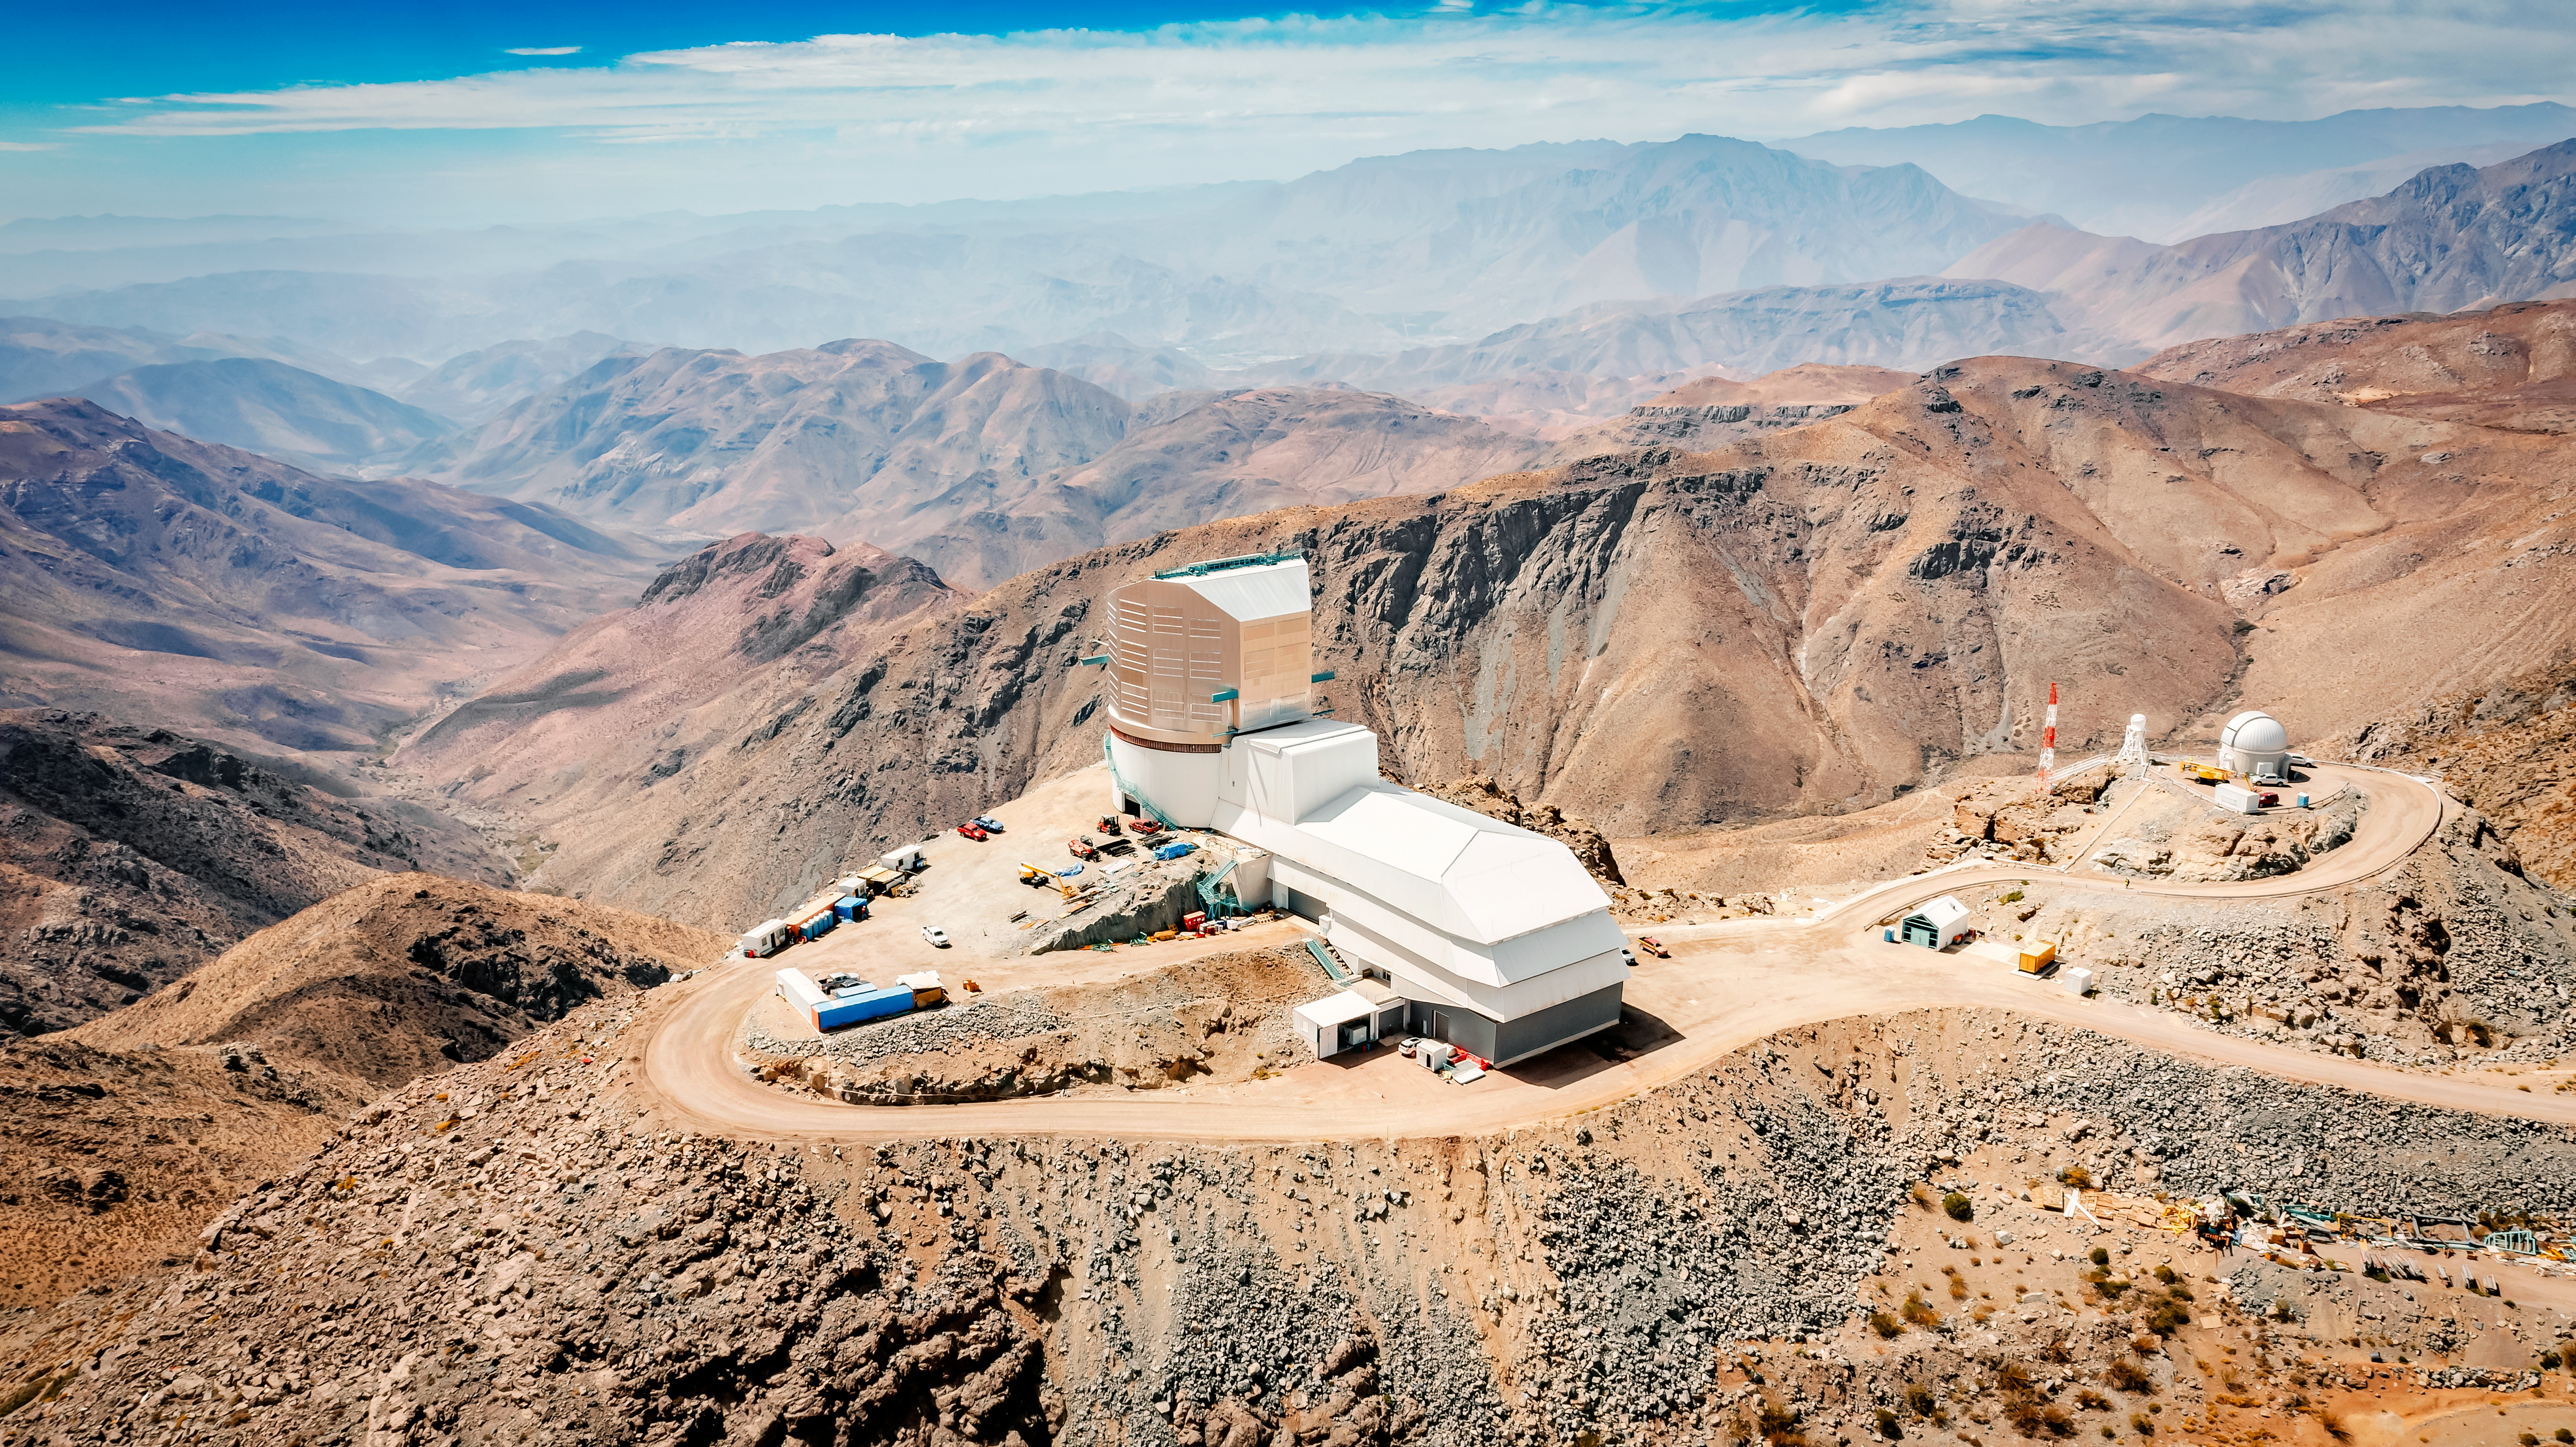

Rubin Observatory

Aerial view of the Vera C. Rubin Observatory.

Credit: RubinObs/NOIRLab/SLAC/NSF/DOE/AURA/A. Pizarro D.